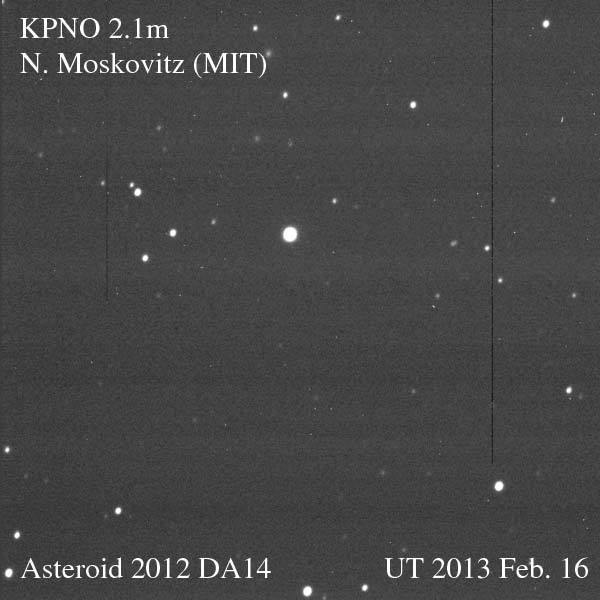

Asteroid 2012 DA14 Speeds Away from Earth

Credit: NOIRLab